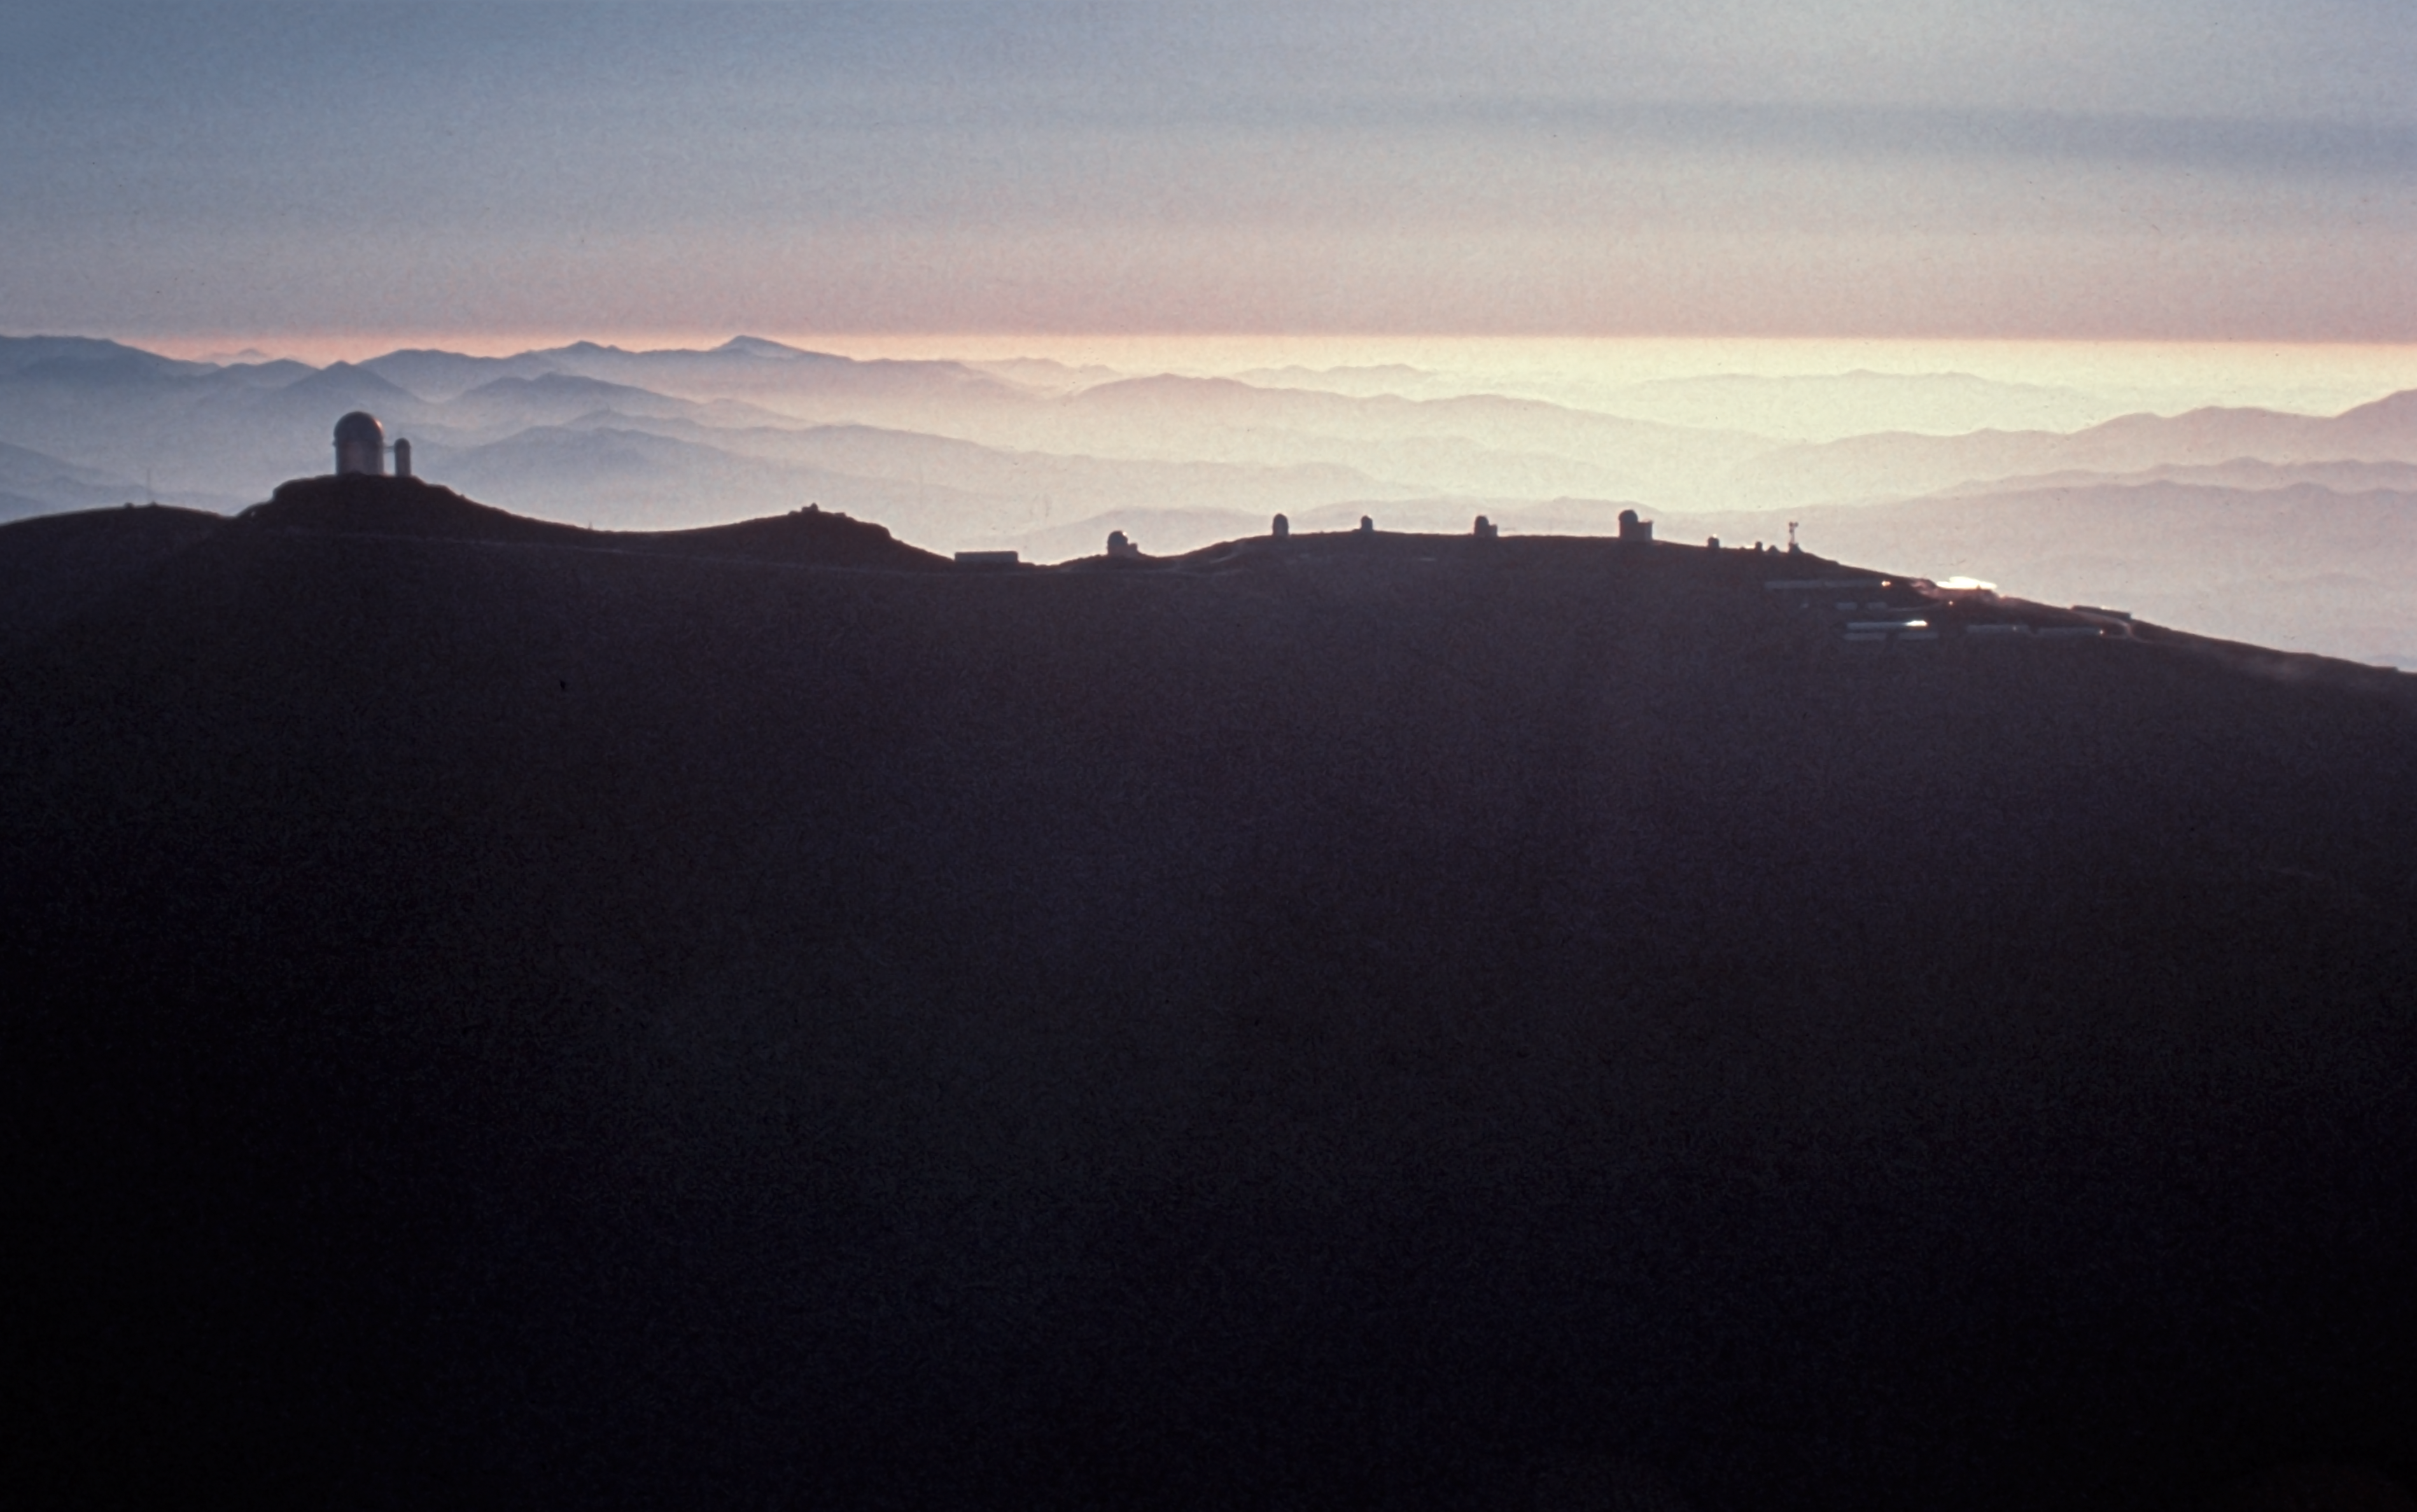

Aerial view of La Silla observatory, 1980

Aerial view of the La Silla ridge seen from the East, taken in 1980.

Credit: ESO/J.Launois/Black Star